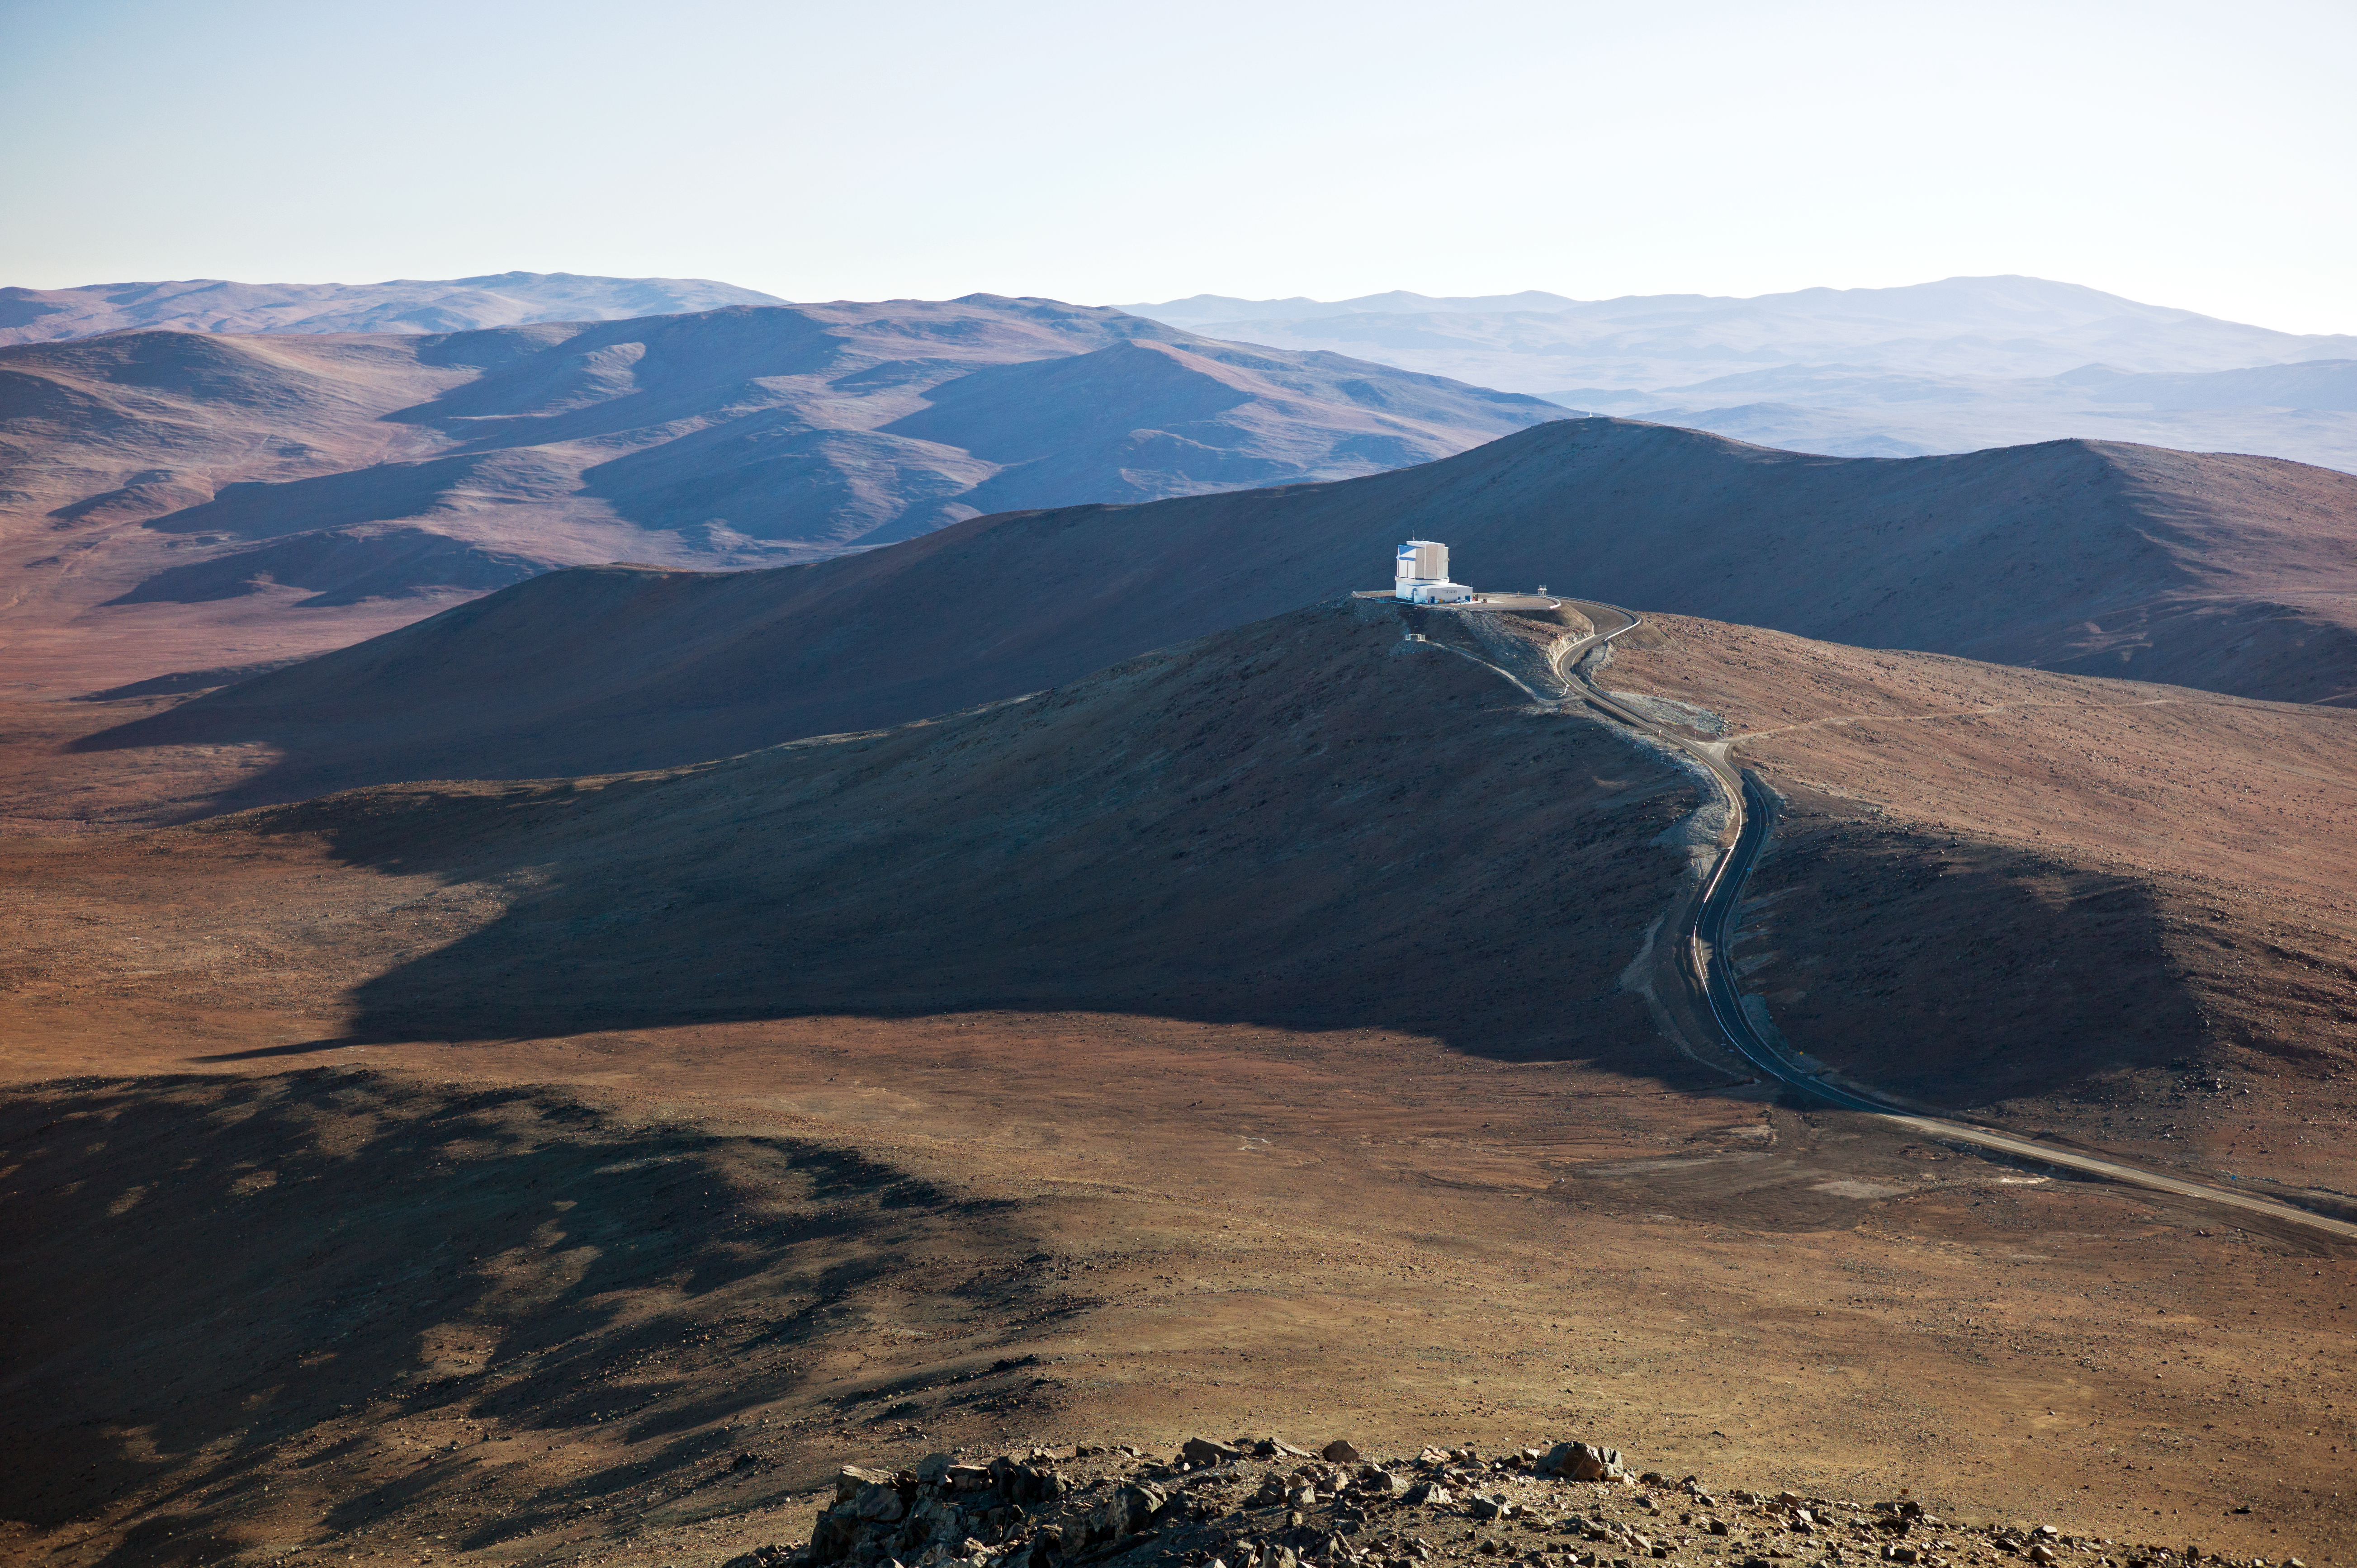

The VLT

Image of the Very Large Telescope taken from the air.

Credit: ESO